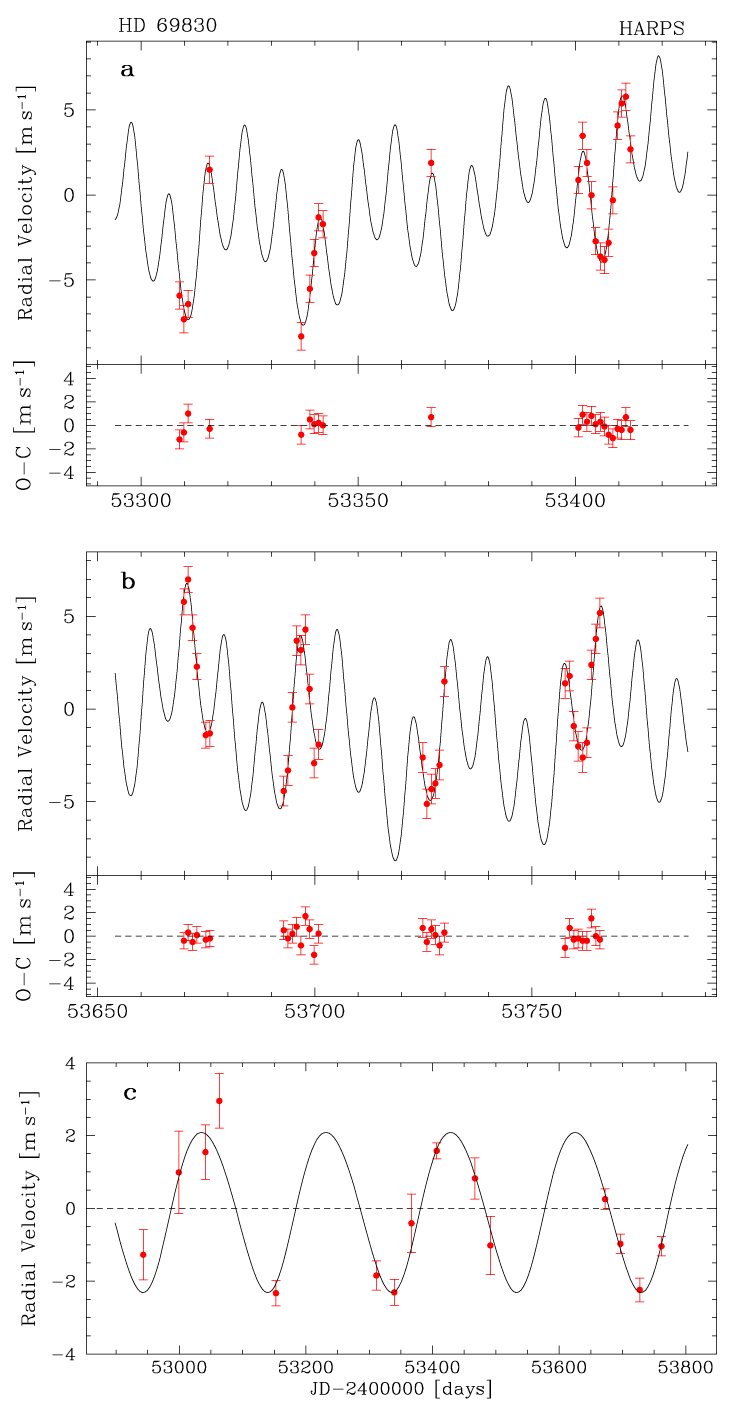

Radial velocity measurements of HD 69830

Measurements of the radial velocity of the star HD 69830 obtained by HARPS on the ESO 3.6m telescope at La Silla as a function of time, from November 2004 till February 2005 (a) and from mid-October 2005 till February 2006 (b). The two innermost planets are clearly revealed, while the presence of the third one becomes clear when removing the signal of the inner planets and binning the data points (one per observing run), as shown in (c). The lower parts of (a) and (b) show the residuals from the best fit indicated by the solid line.

Credit: ESO